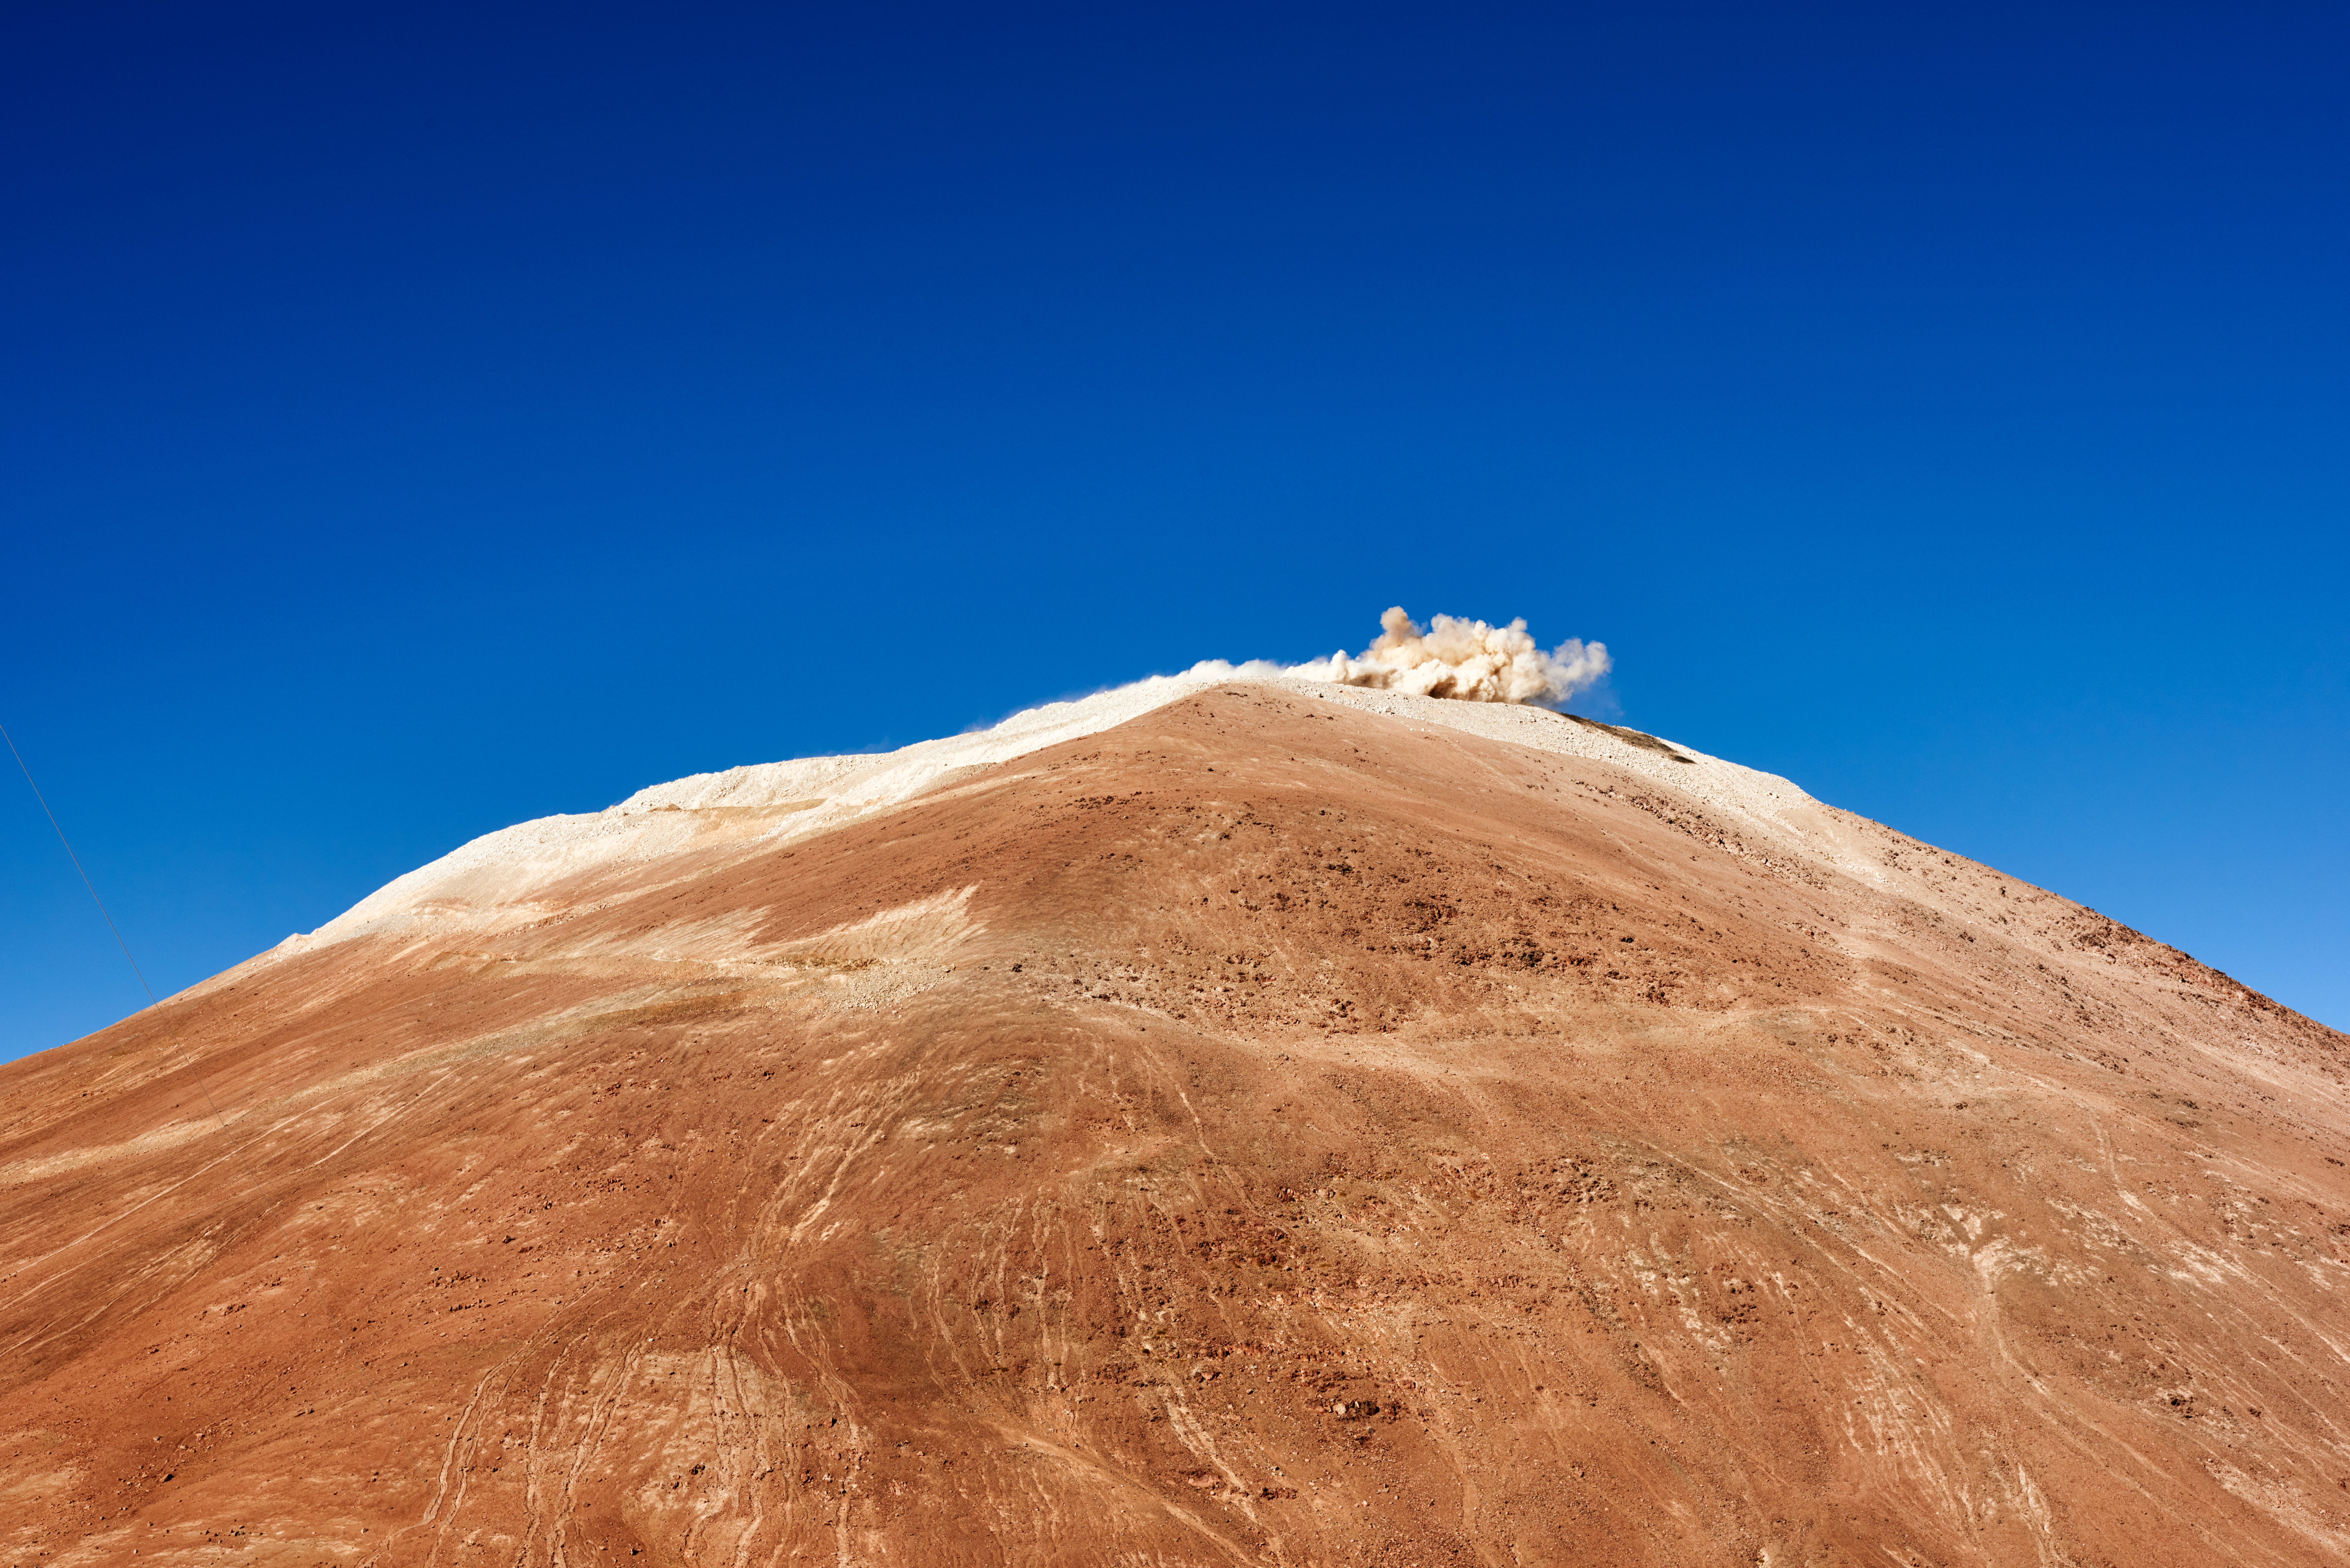

Explosions atop Cerro Armazones

This image shows explosions atop Cerro Armazones as engineers level the site in preparation of the construction of the Extremely Large Telescope.

Credit: E. Sacchetti/ESO